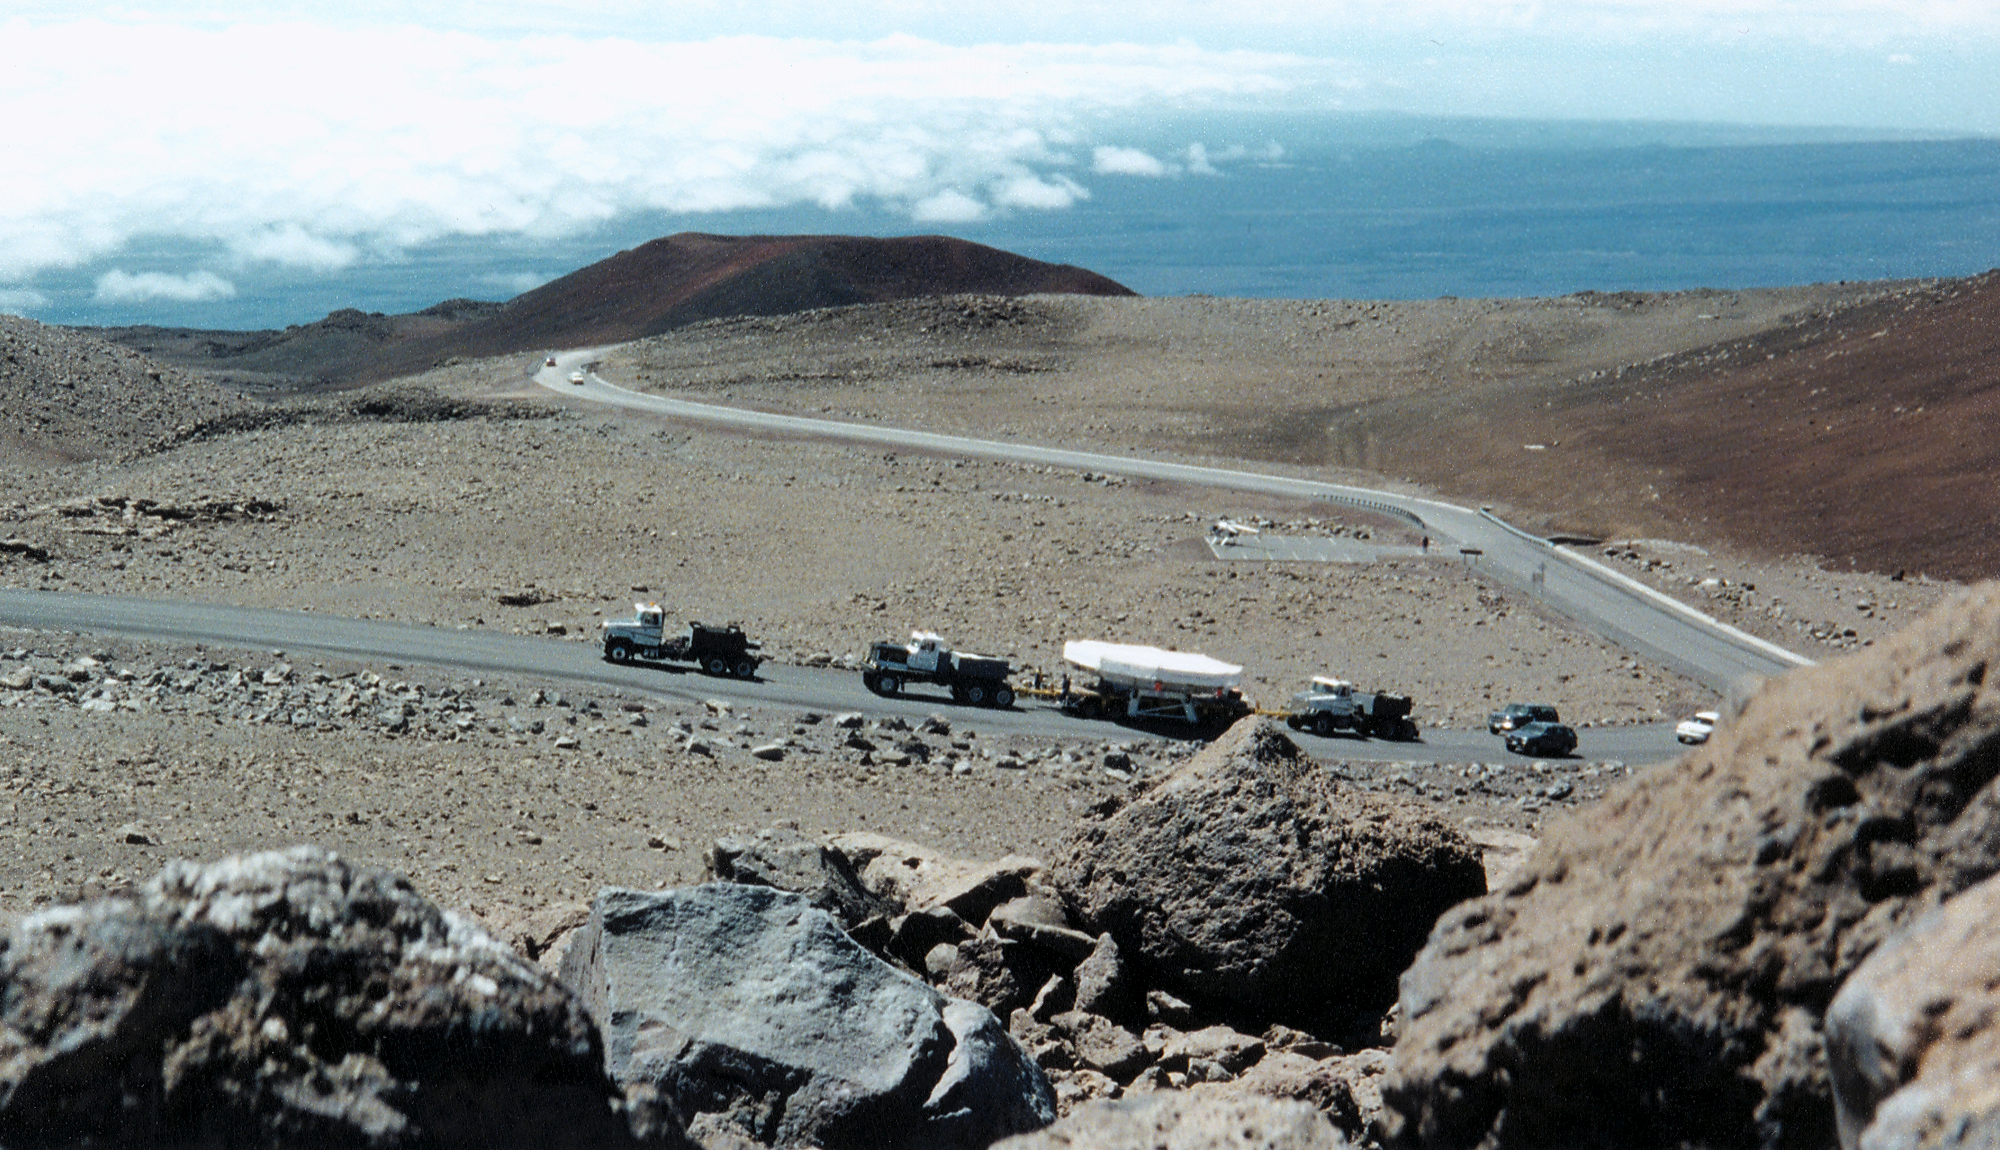

Gemini North, Mauna Kea

A distant view of the mirror convoy moving up the mountain. June 28th 1998.

Credit: NOIRLab/NSF/AURA